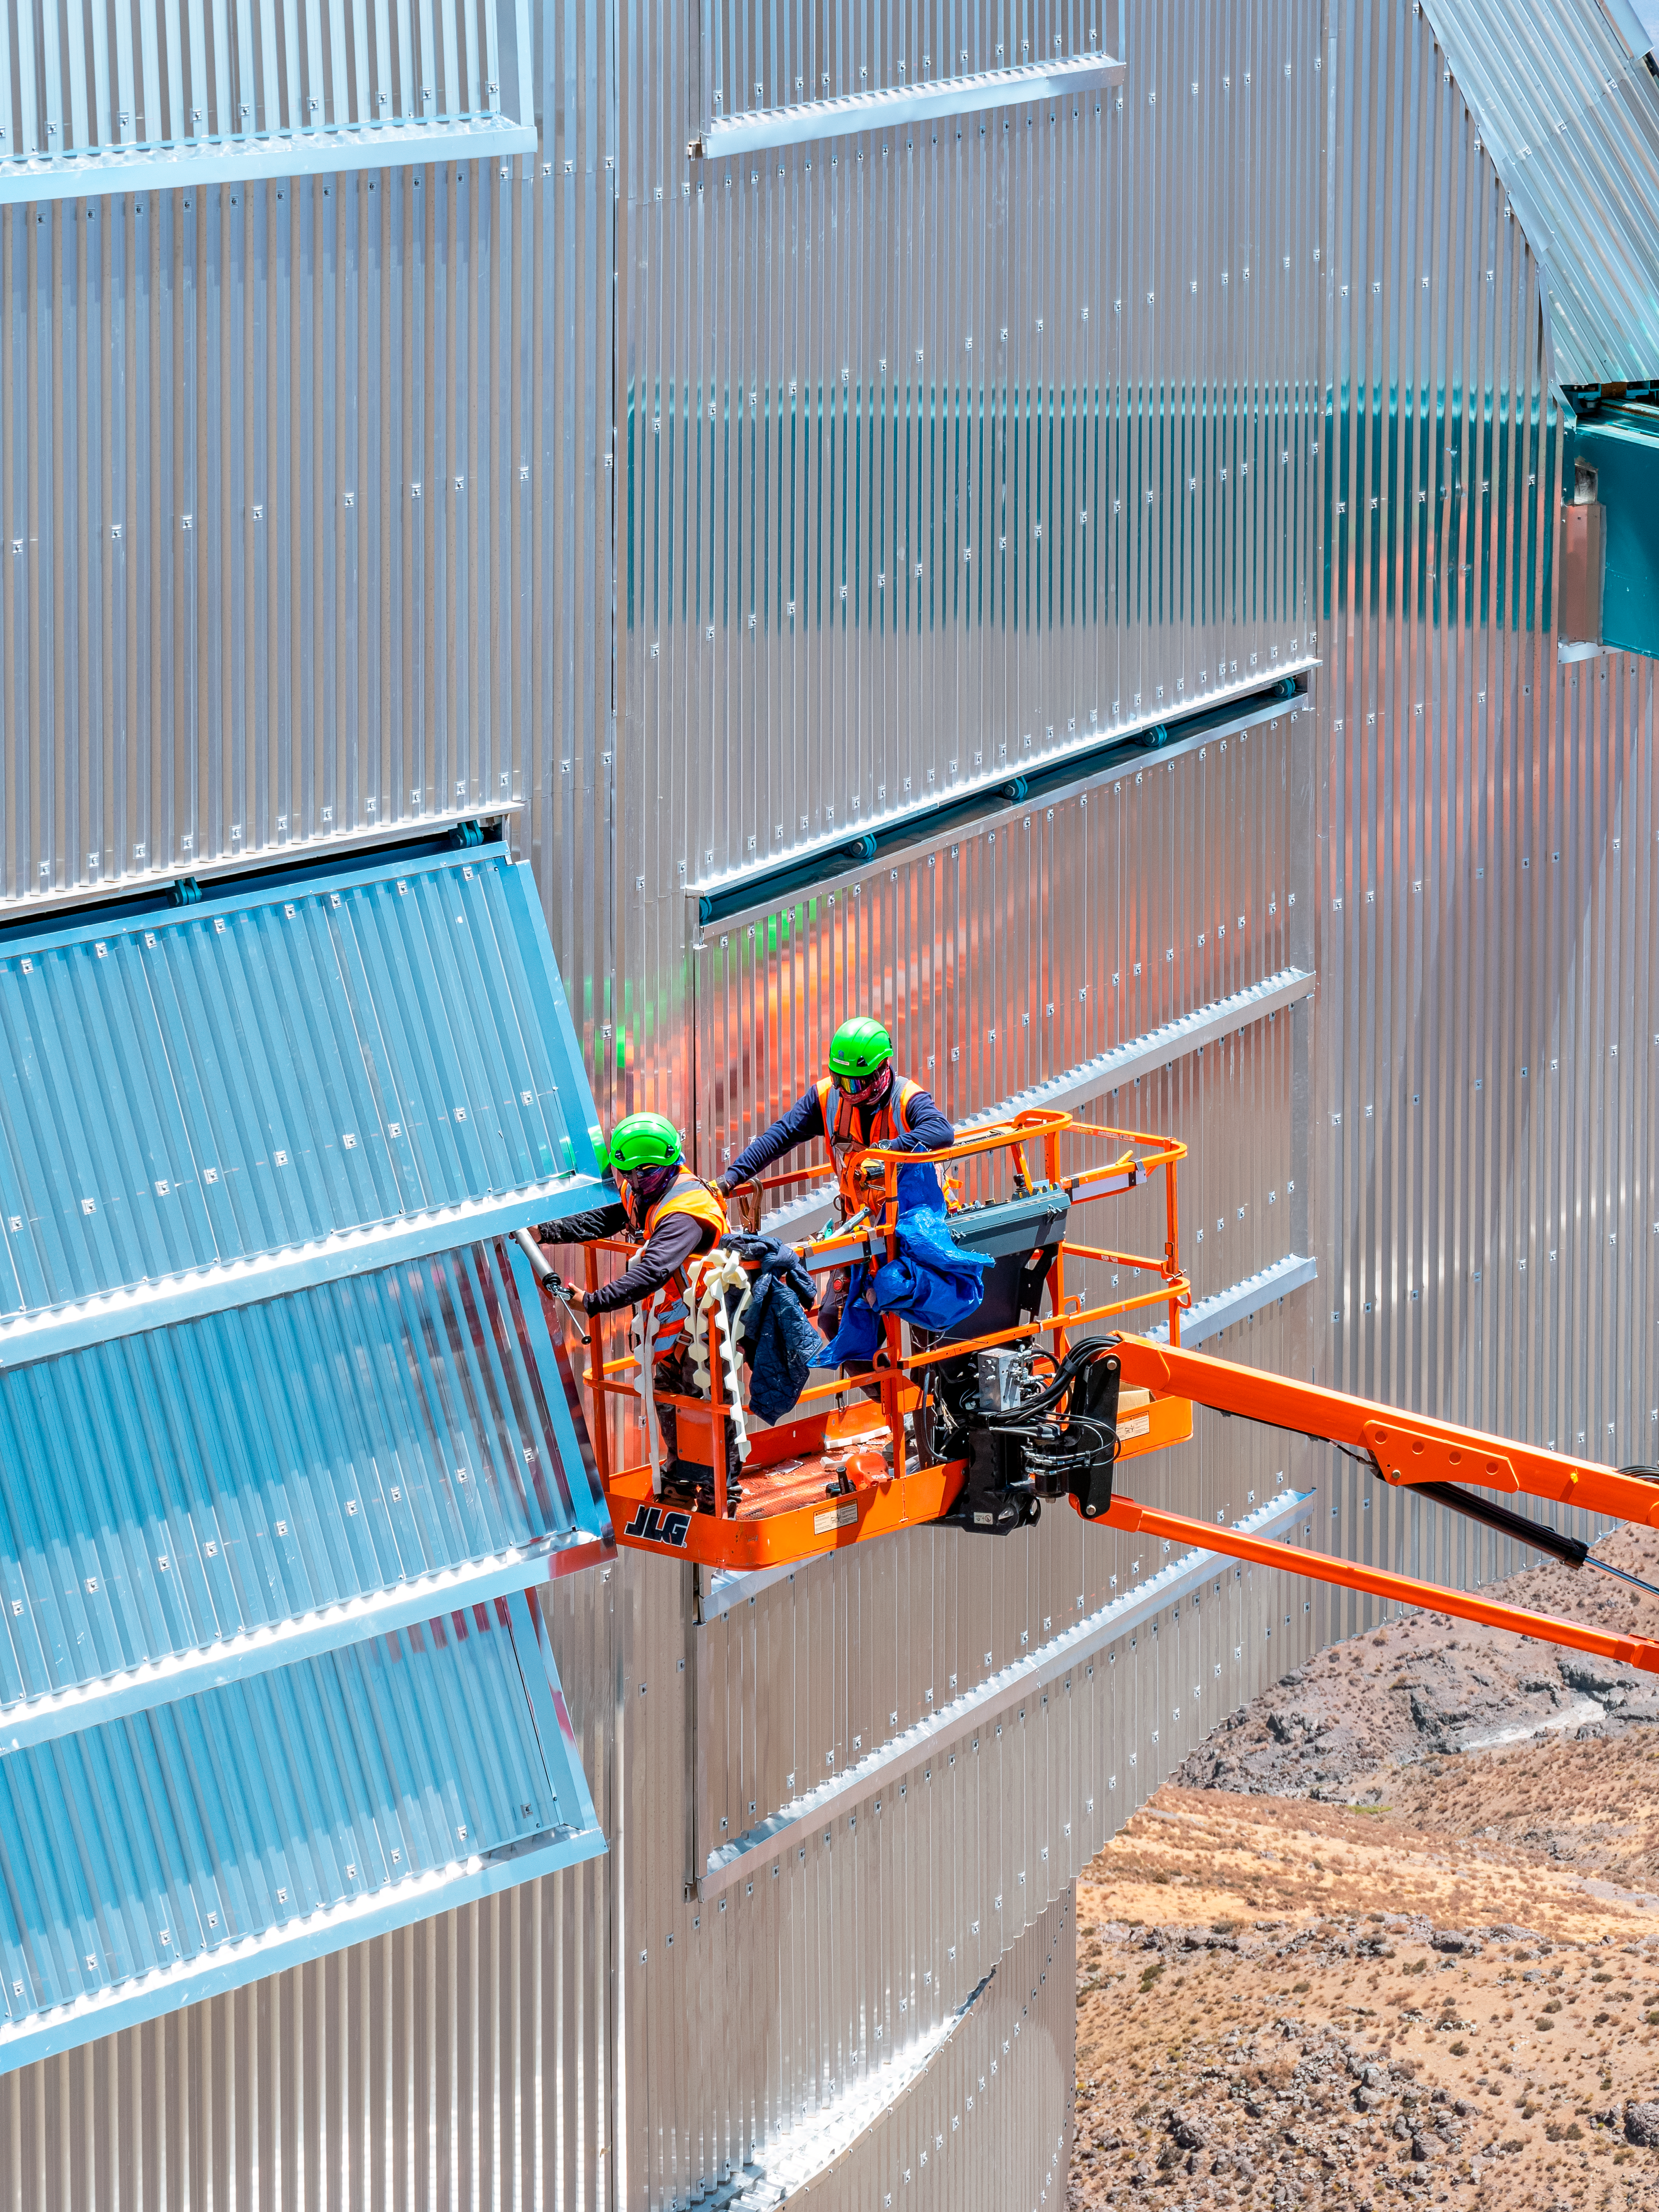

Rubin Observatory Dome Construction

Aerial view of construction workers on the dome of the Vera C. Rubin Observatory on Cerro Pachón in Chile.

Credit: RubinObs/NOIRLab/SLAC/NSF/DOE/AURA/R. Gill